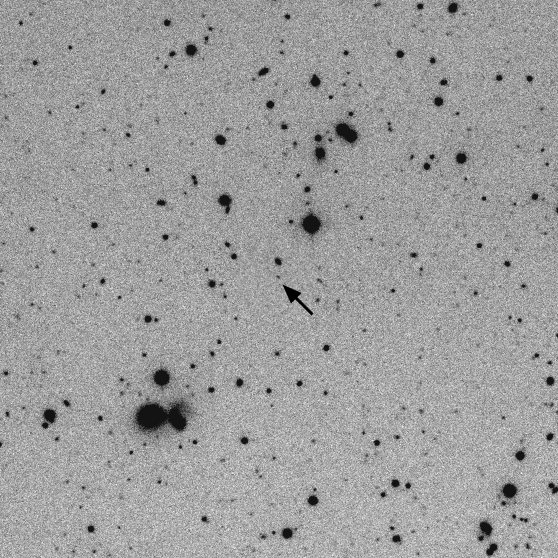

Gamma Ray Burst

The distant galaxy in which GRB 990123 resides, is pointed to by the arrow in this image from the National Science Foundation's 0.9-meter telescope at the Kitt Peak National Observatory, near Tucson, Arizona. Observations of the Gamma-Ray Burster, first detected on 23 January 1999, will contribute to astronomers' understanding of these very unusual, and as yet unexplained, objects. See NOAO press release 99-02, and the GRB followup page.

Credit: NOIRLab/NSF/AURA